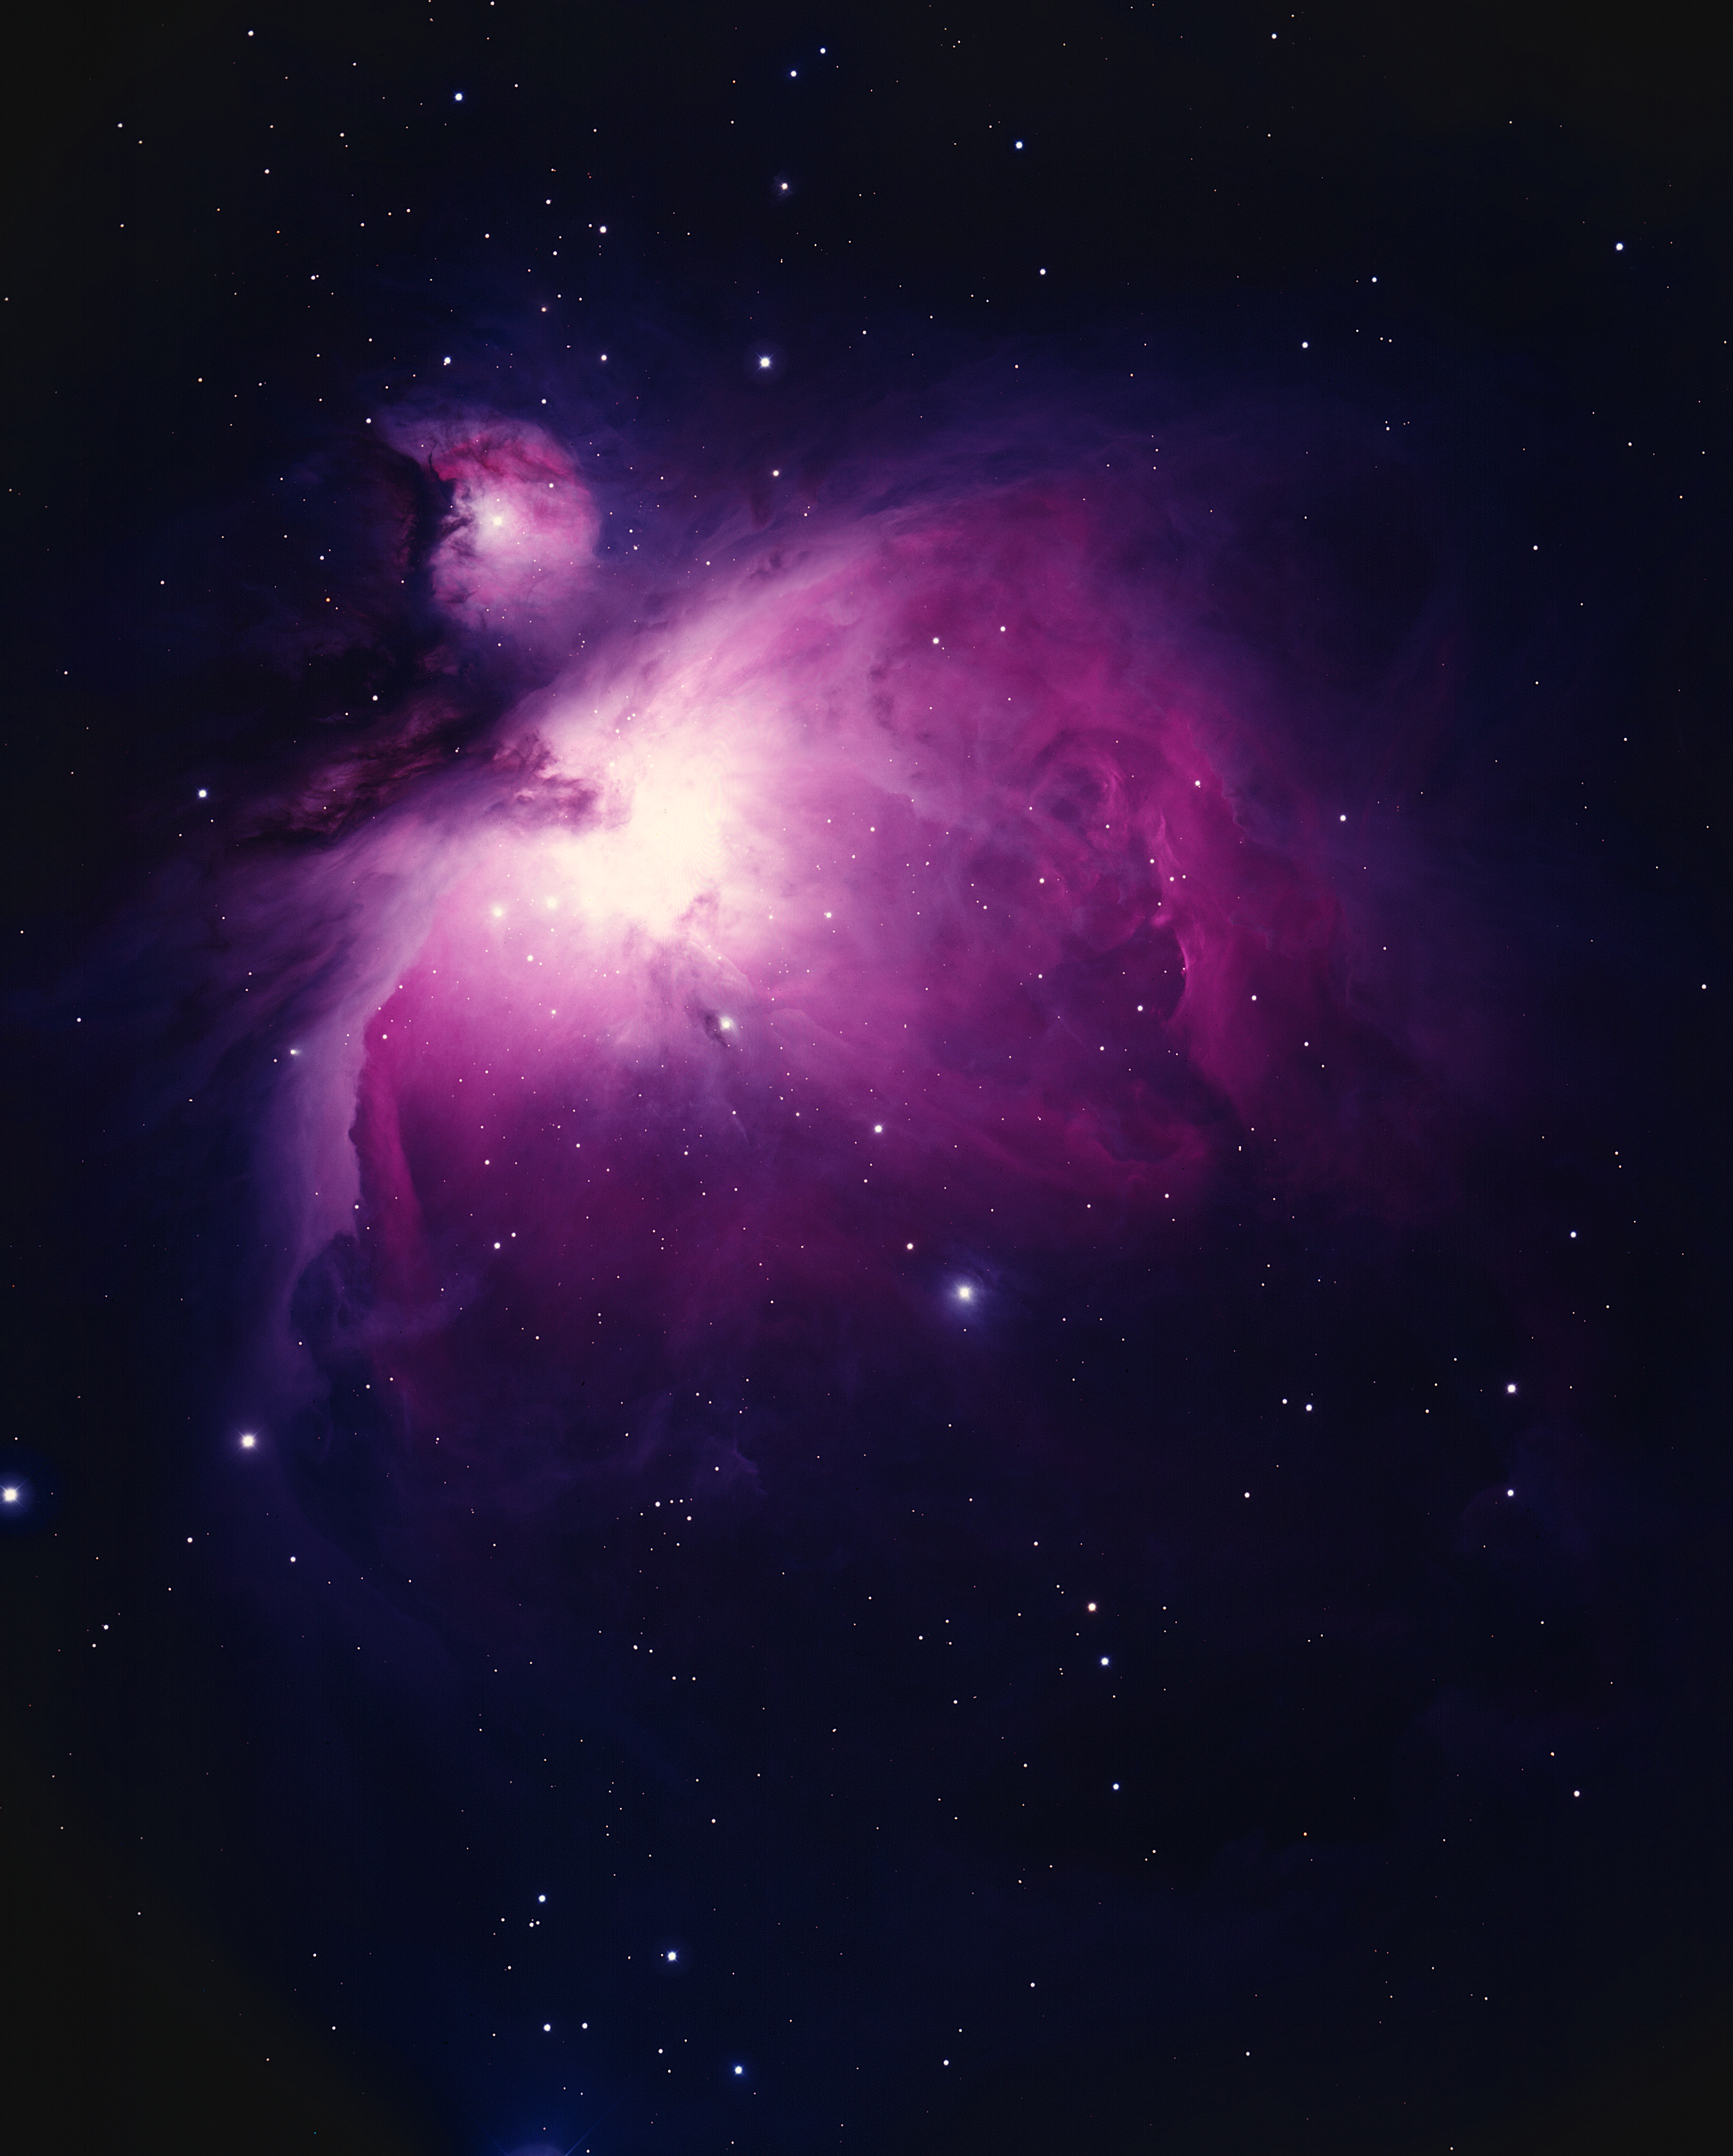

M42/M43, NGC 1976, Orion Nebula

The Orion Nebula (M42/M43, NGC1976/1982) This picture shows the great nebula in the constellation of Orion the Hunter. On a good clear night, from a dark site well away from the lights of modern civilization, this glowing cloud of gas and dust can be seen with the naked eye as a fuzzy patch surrounding the star Theta Orionis in the Hunter's Sword, below Orion's belt. It is probably the most spectacular of all the objects cataloged by Charles Messier and now called by their `M' numbers. M42 had been known since the beginnings of recorded astronomy as a star, but it is so outstanding that it was first noted as an extended nebula in 1610, only a year after Galileo's first use of the telescope. Detailed descriptions started appearing later in the seventeenth century, and it has been a popular target for anyone with a telescope ever since. So many details are visible in even a small telescope that M42 will more than repay the observer who makes it a frequent target, and who will find that it is hard to make a realistic sketch that can capture all of the finer features. So outstanding is this nebula that it has two numbers. M43/NGC1982 is the separated portion to the north-east (top left), surrounding an irregular variable star. Although Messier stopped at only two, other parts of the nebula in this region have received further NGC numbers. M42 is our closest example of an HII region, being composed mainly of ionized hydrogen which gives off the red glow so dominant in every picture of the nebula. Deep photographs such as this one show that it is nearly a degree across, larger than the full Moon (although the Moon is so bright that it looks much larger). The energy to keep the nebula glowing comes from the very hot young stars in a formation called the Trapezium, embedded in the brightest part of the nebula and not visible in this photograph. The nebula and the brighter stars are very young indeed by astronomical standards, at about 30000 years. Compare this to our own Sun, which is considered to be a middle-aged star at over four billion years! M42 probably contains several hundred stars younger than a million years, still bursting with the energy of youth. Stars are still being born in a dense cloud behind the nebula, but they are hidden from our view by a concentration of dust which reduces their light to only a million-millionth of its original intensity. Fortunately, astronomers have developed special cameras and other detectors which are sensitive to infra-red radiation, more popularly known as heat, which penetrates the dust and reveals to us this stellar nursery. Although M42 is mostly hydrogen, in both neutral and ionized states, with a fair quantity of dust, it does contain significant amounts of other elements, especially oxygen. The green glow of doubly-ionized oxygen is strongest near the intense ultraviolet starlight at the middle of the nebula. To the north-east (the upper left in this picture) is a feature called the Dark Bay, which is a thick cloud of neutral gas which has not yet been ionized. Location: 05 hrs 35.4 min, -05 deg. 27 min (2000). Distance: nearly 500 parsecs (1600 light-years). Size: about 66 by 60 arc minutes. Mass: about 300 solar masses. Magnitude: 4.0. Power source: O and B stars. Photograph: Bill Schoening, KPNO 4m telescope, October 1st 1973. Original Ektachrome color transparency.

Credit: Bill Schoening/NOIRLab/NSF/AURA